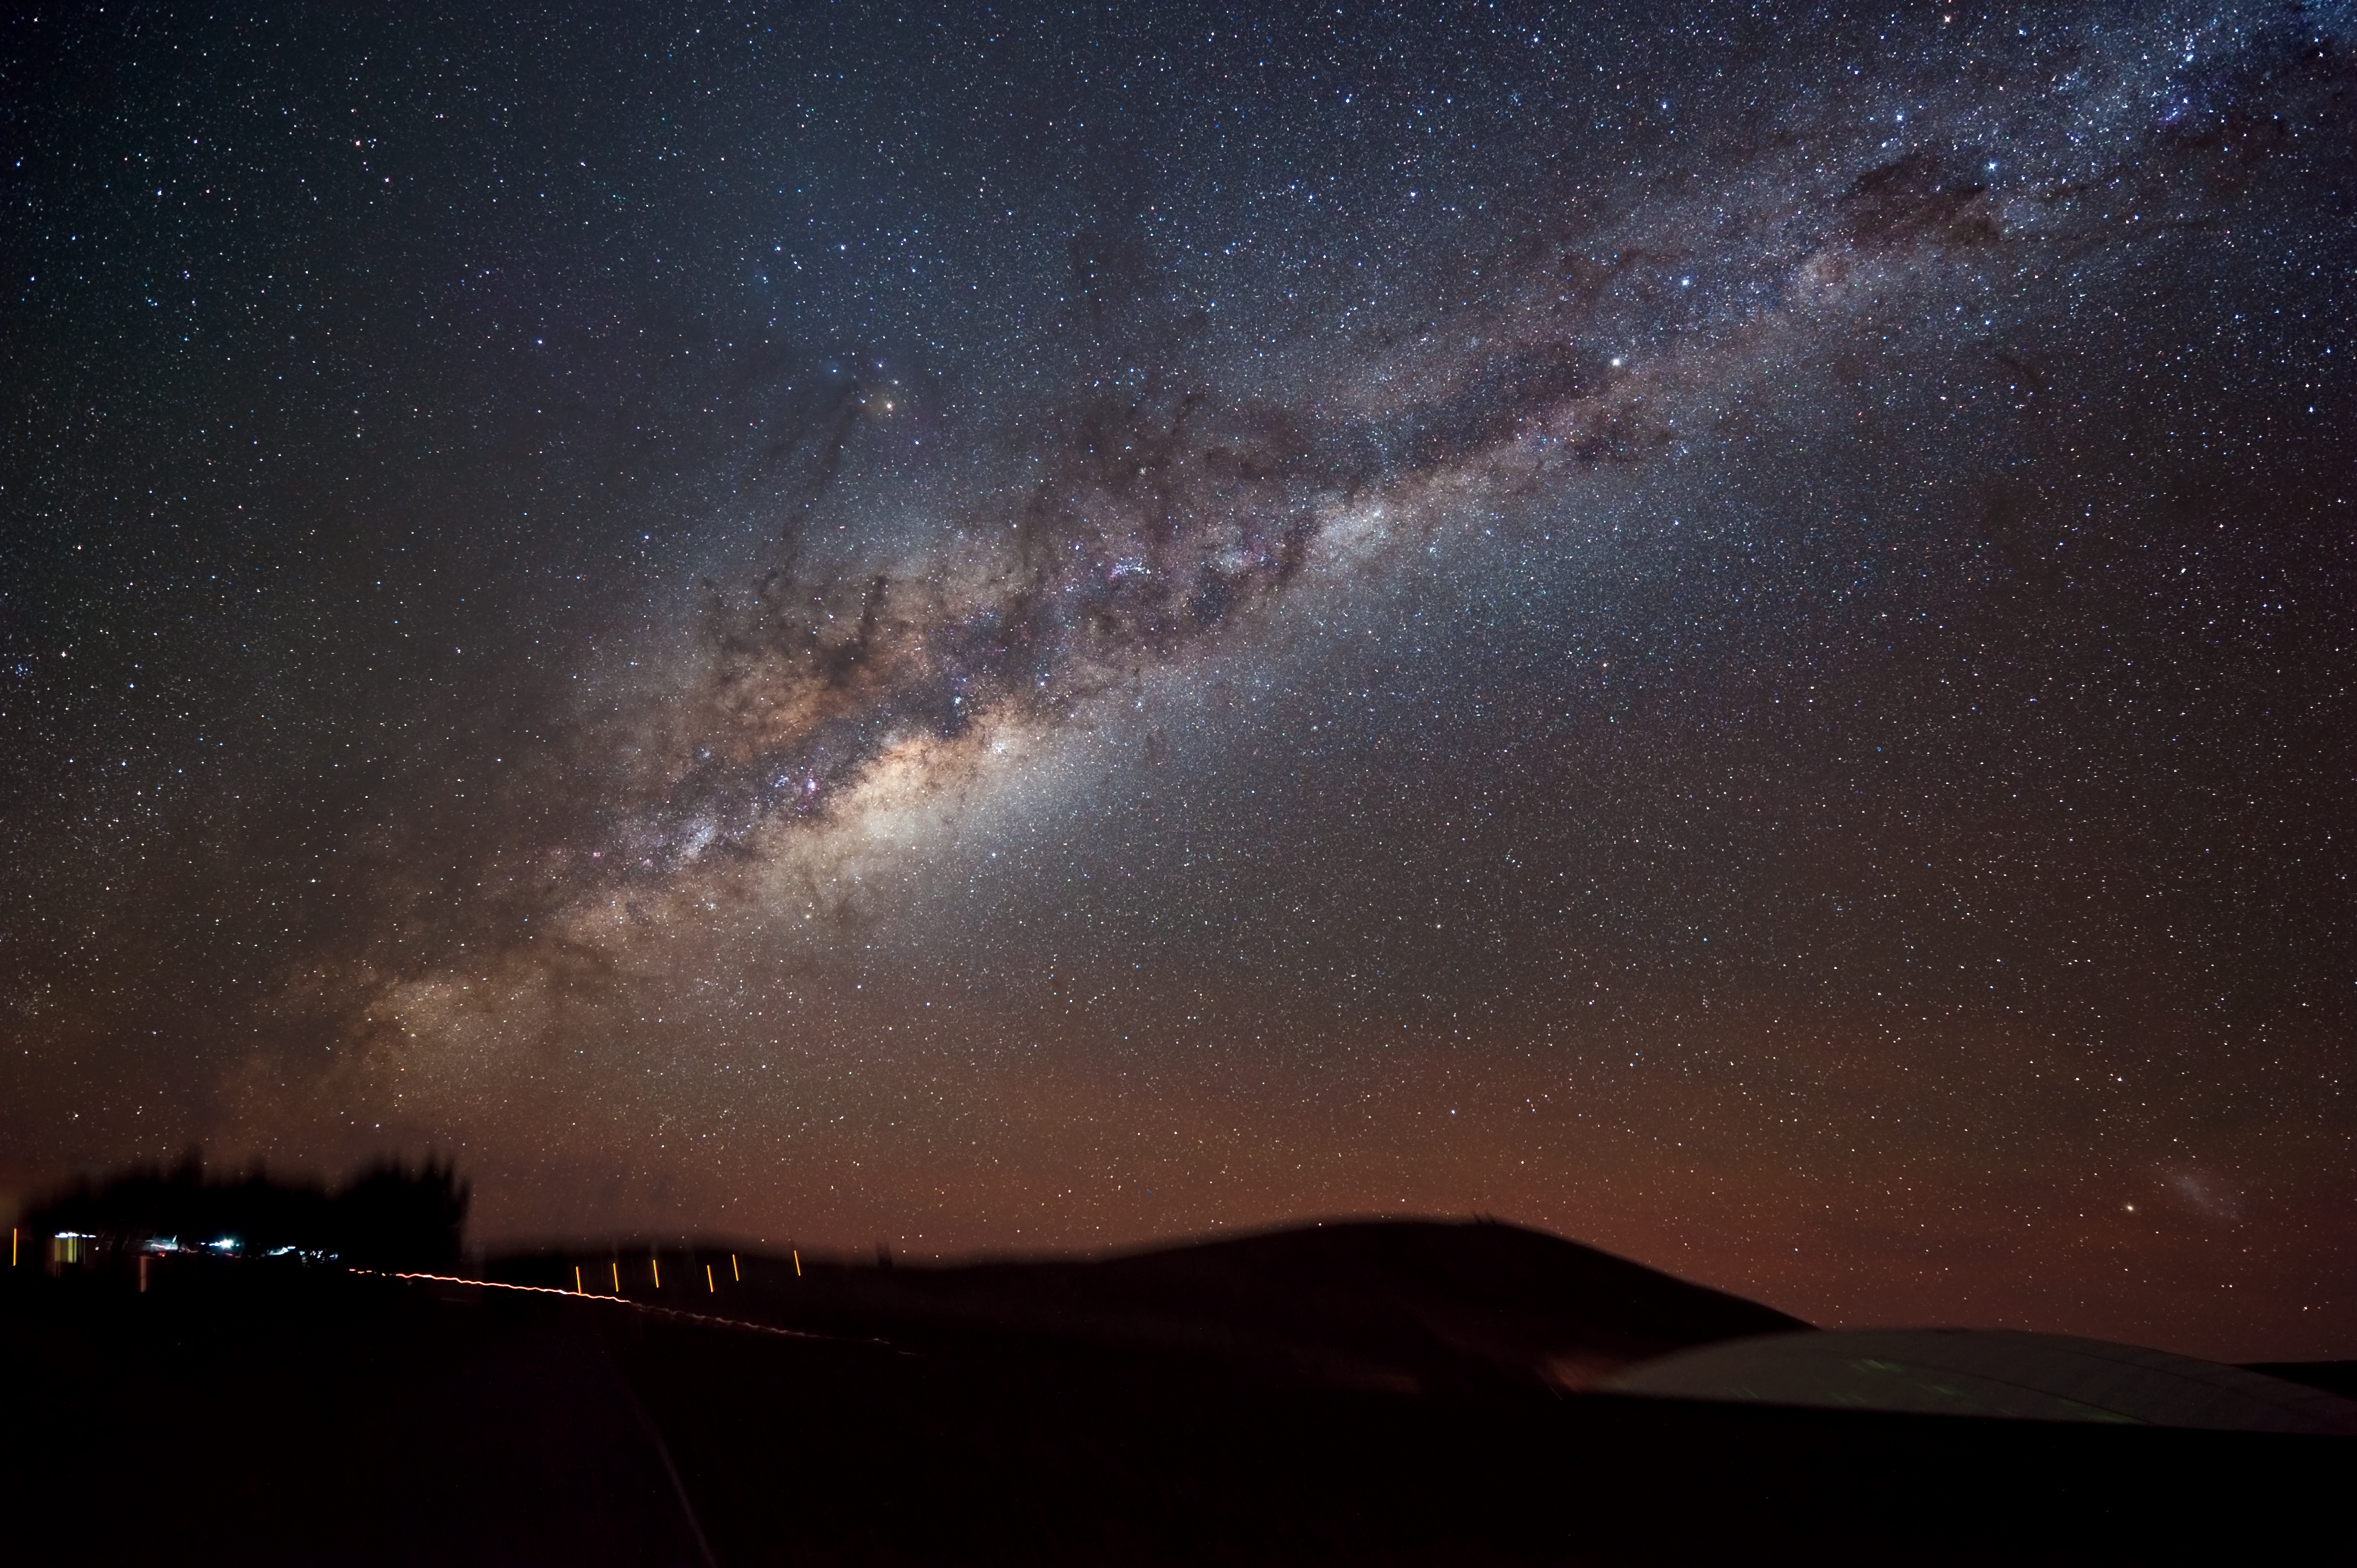

The Milky Way Shines on Paranal

The Milky Way blazes above the European Southern Observatory (ESO) facilities at Mount Paranal in northern Chile’s Atacama Desert. Paranal hosts the world’s most advanced ground-based astronomical observatory, the Very Large Telescope (VLT), and is home to two new telescopes for large imaging surveys currently under construction, the VLT Survey Telescope (VST) and the Visible and Infrared Survey Telescope for Astronomy (VISTA). Both are expected to “take up duty” in the 2009-2010 timeframe.

This photograph shows an edge-on view of the Milky Way’s glowing plane slicing across the night sky, laced by bands of dust and dark gas. Taken with a digital camera using a three-minute exposure, the photograph also reveals a bit of action on the ground. To the left, a vehicle with its parking lights on stops lets out a passenger. Though bathed by the light of the Milky Way, the high-altitude desert remains quite dark. To illuminate the rightward path to the underground entrance ramp of the ‘Residencia’, where staff and visitors stay, the passenger takes along a small flashlight, seen as a squiggly bright line. In the lower right, the glass dome on the Residencia’s roof reflects the starry sky overhead. One of our Milky Way’s galactic satellites, the Large Magellanic Cloud, is seen hanging above the Residencia in the lower right corner of the image.

Credit: B. Fugate (FASORtronics)/ESO